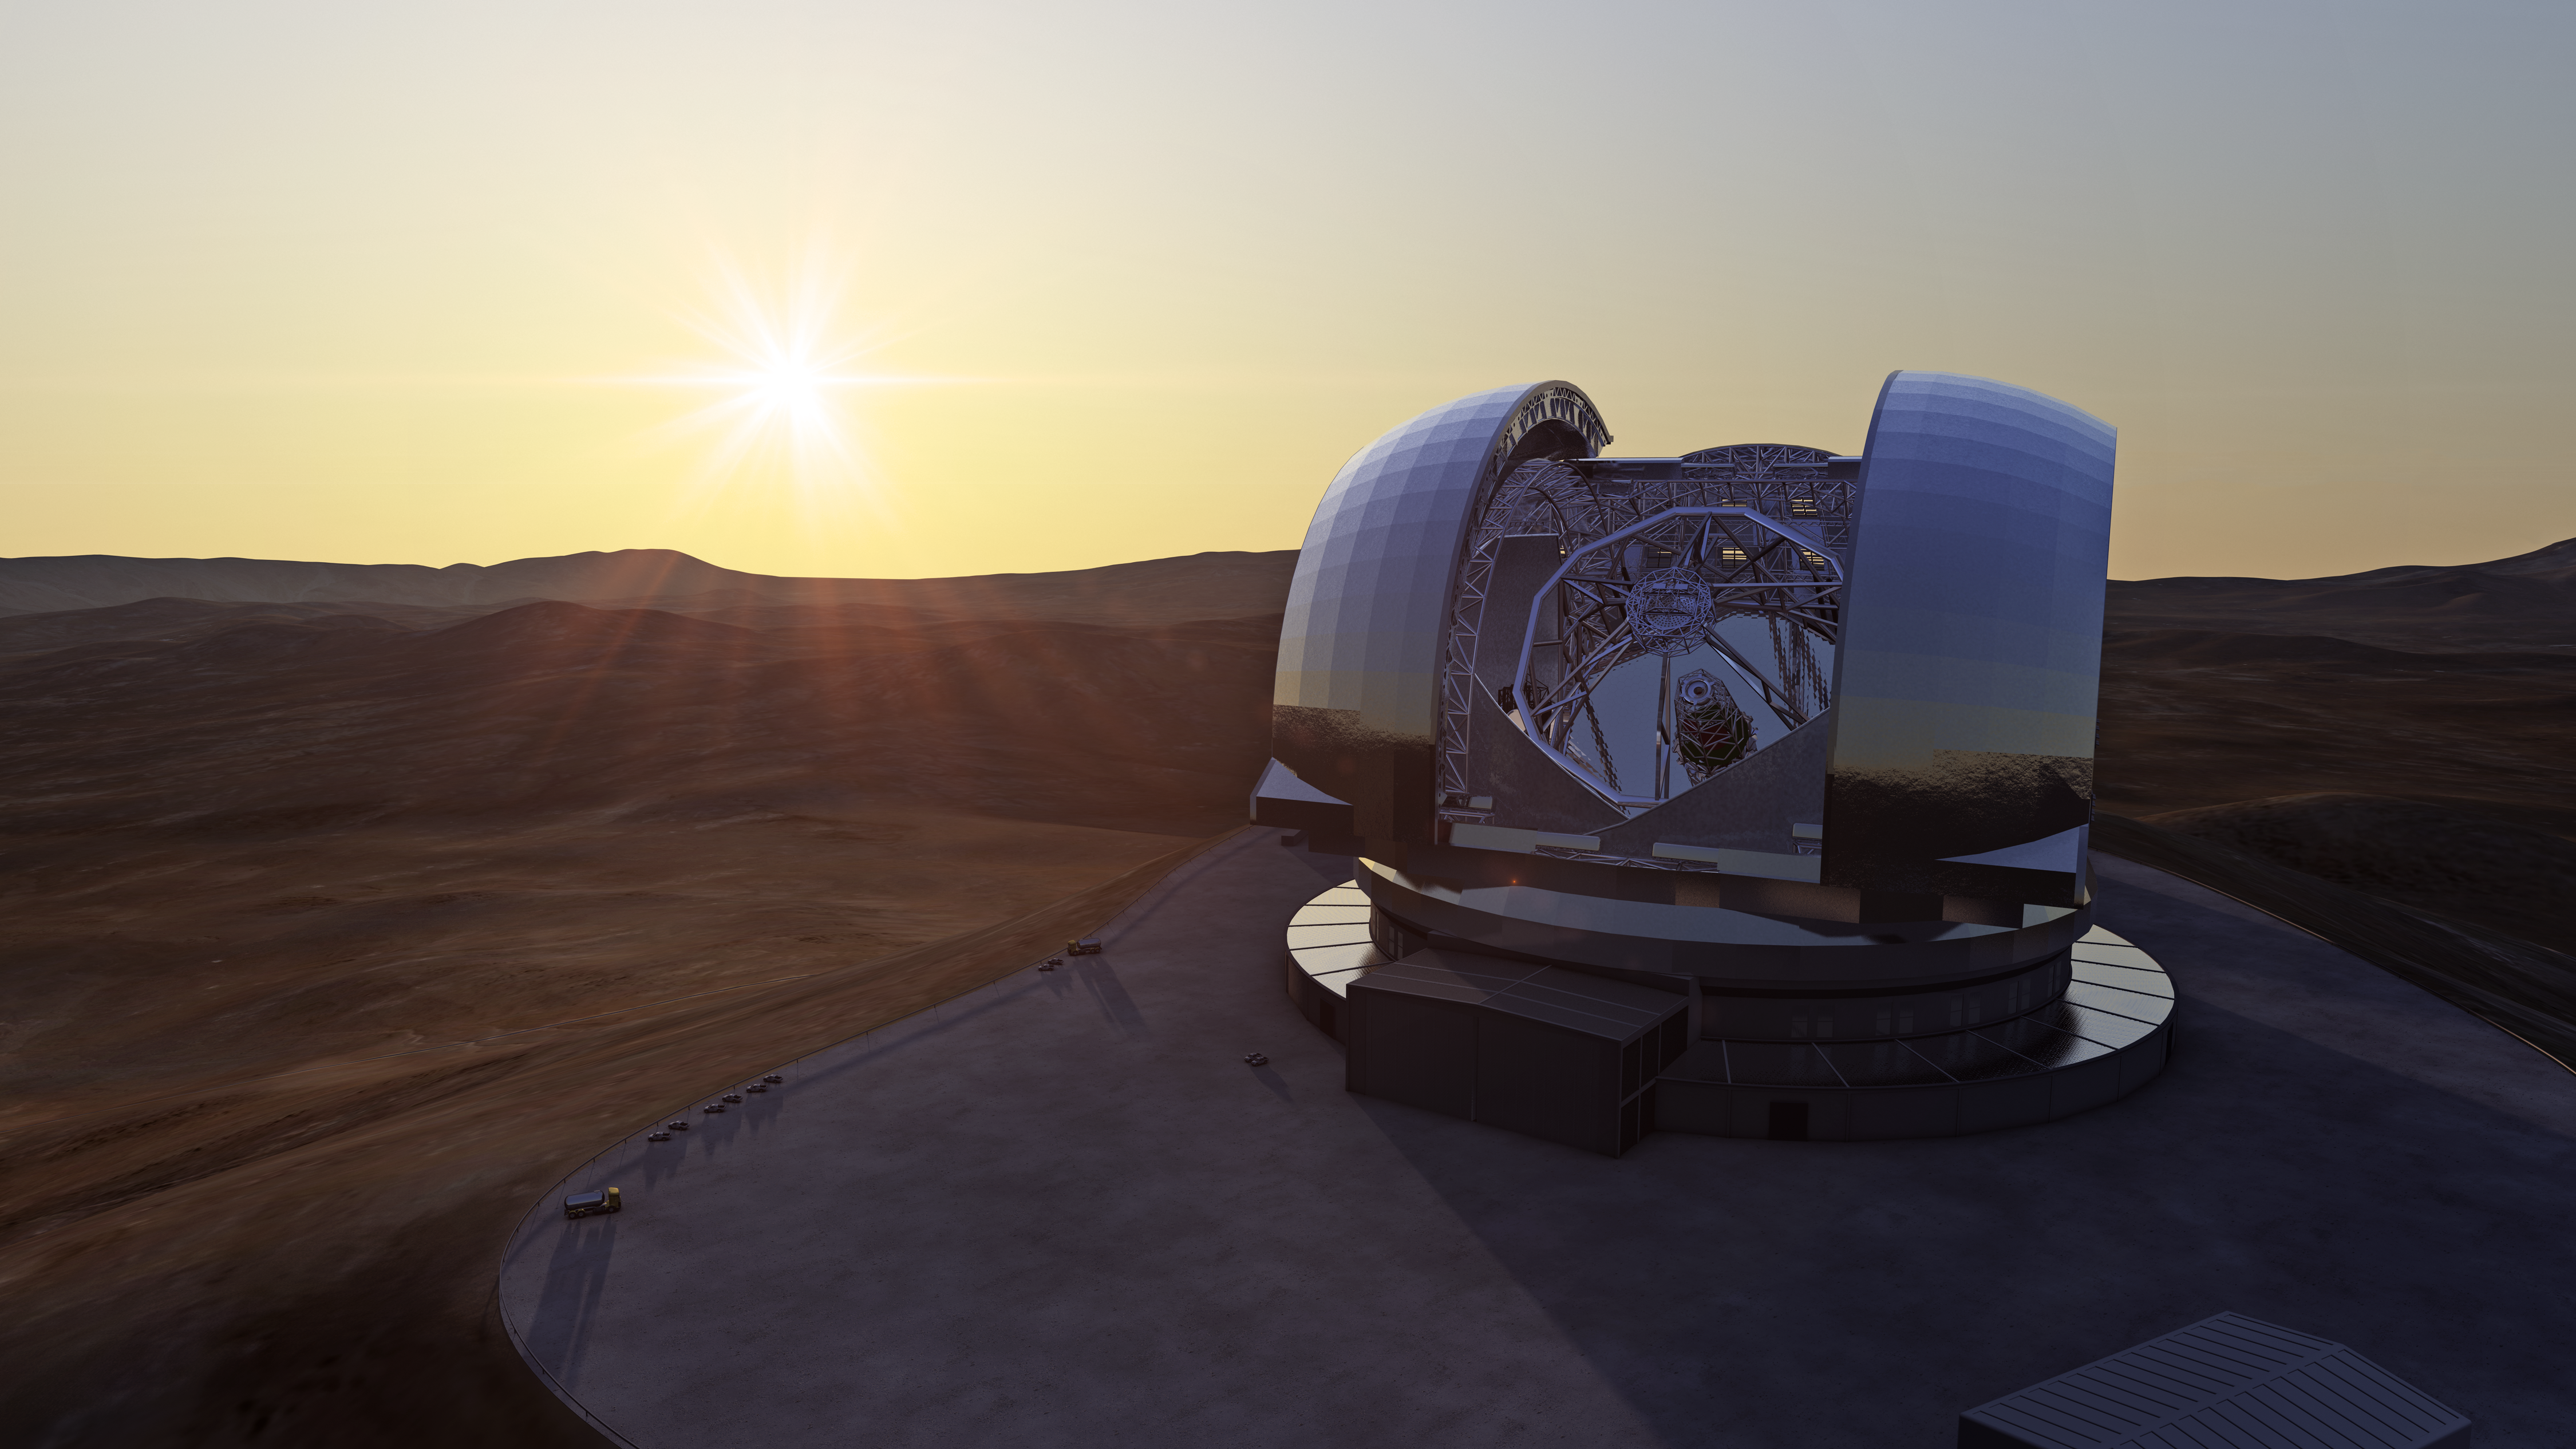

The E-ELT at sunset (artist’s impression)

Artist's impression of the European Extremely Large Telescope (E-ELT) in its enclosure on Cerro Armazones, a 3046-metre mountaintop in Chile's Atacama Desert. The 40-metre-class E-ELT will be the largest optical/infrared telescope in the world — the world's biggest eye on the sky. Operations are planned to start early in the next decade, and the E-ELT will tackle some of the biggest scientific challenges of our time.

The design for the E-ELT shown here was published in 2011 and is preliminary.

Credit: ESO/L. Calçada